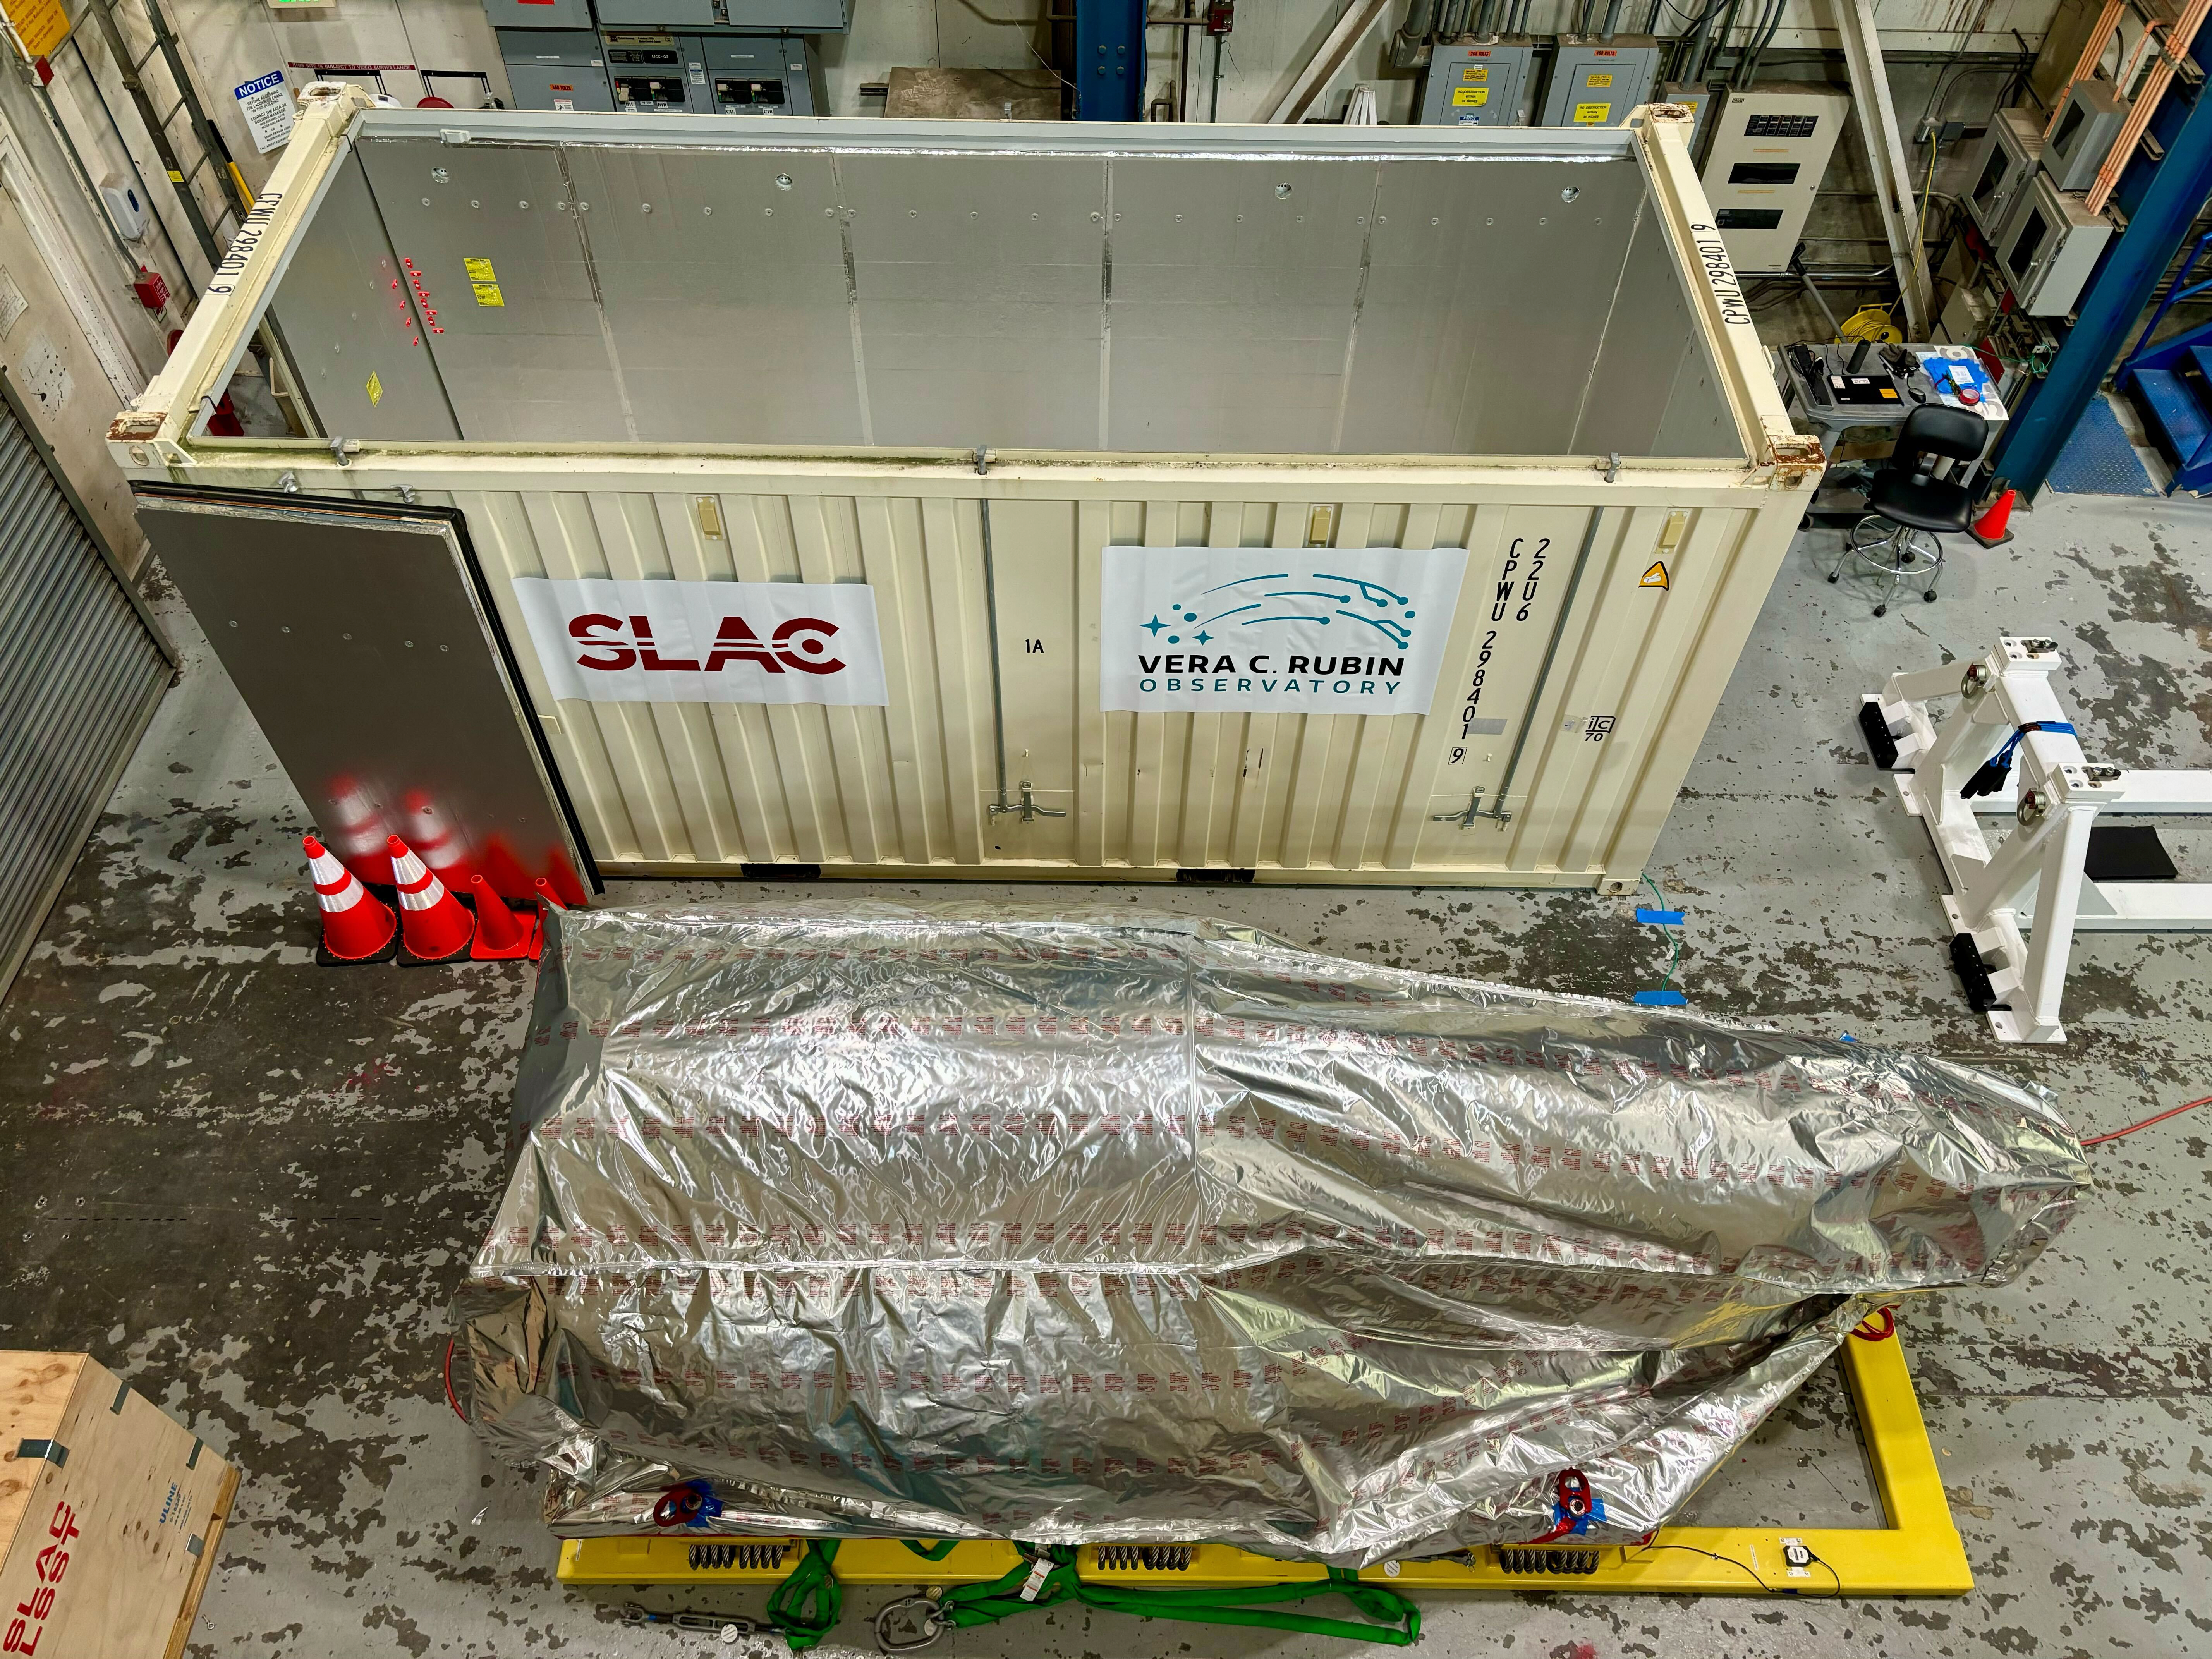

Camera shipping preparation

The completed LSST Camera was packed up and moved out of the clean room at SLAC in April 2024, in preparation for shipping to Chile.

Credit: Travis Lange/SLAC National Accelerator Laboratory